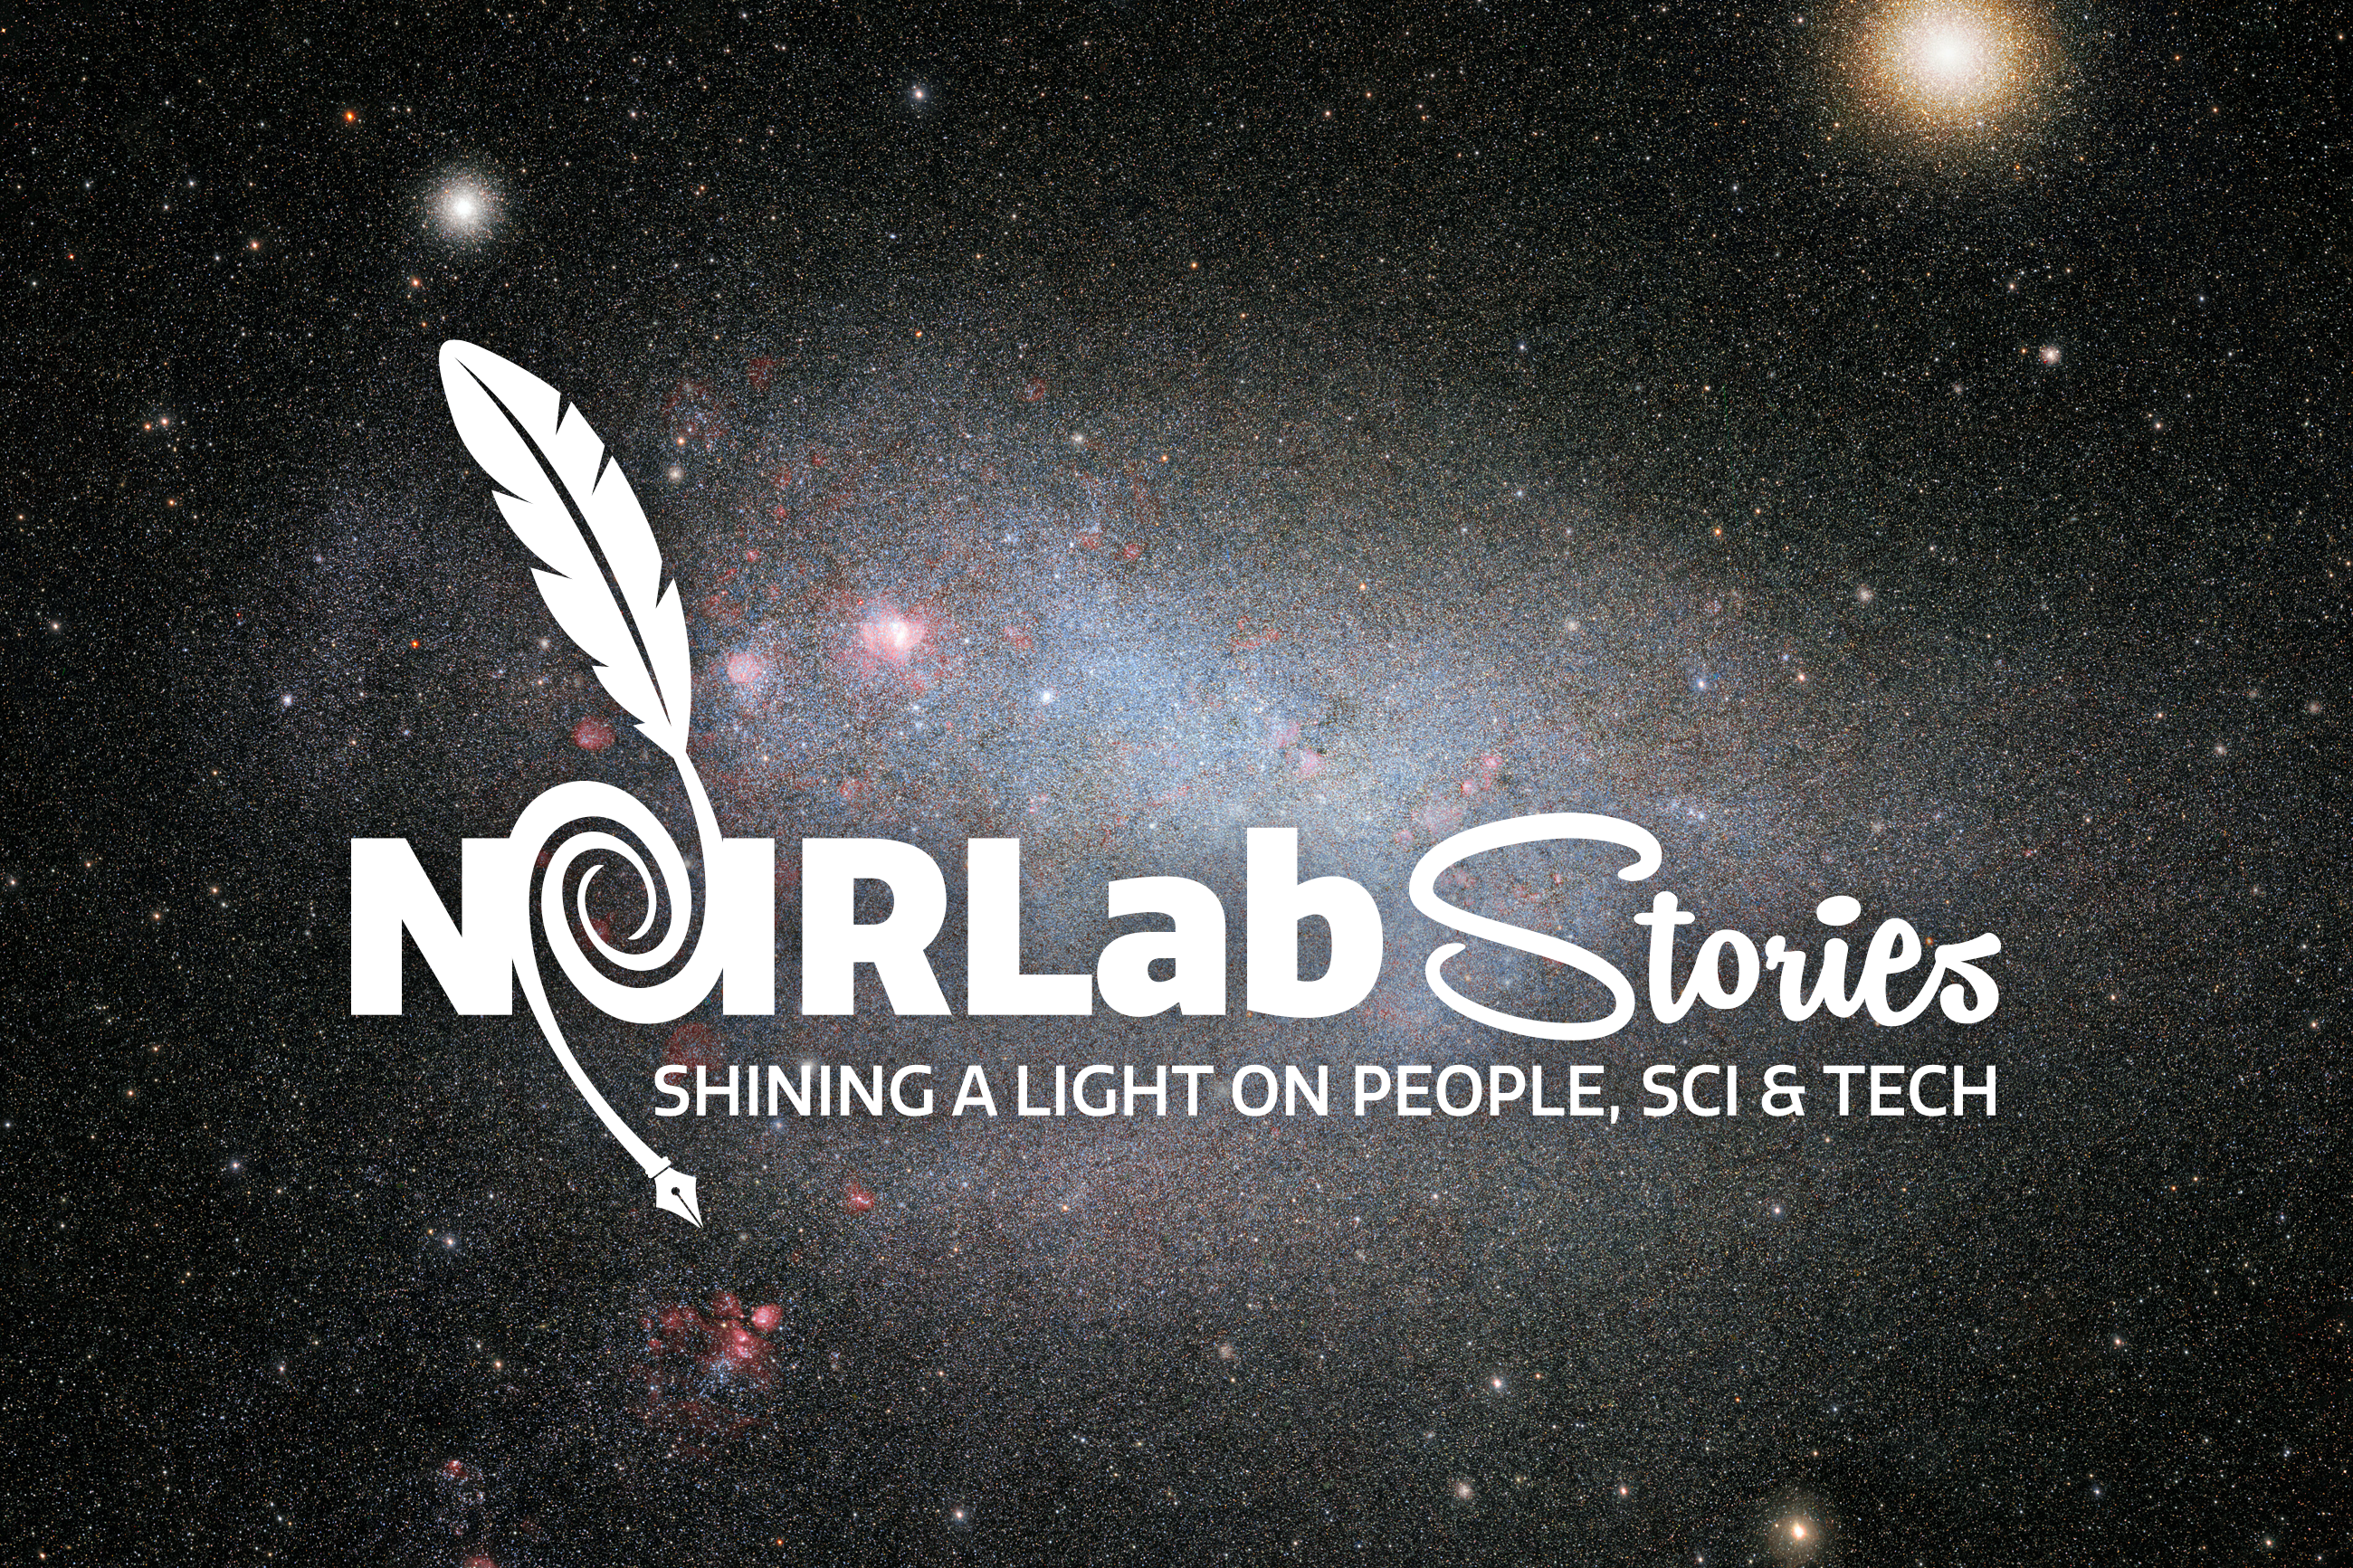

NOIRLab Stories

The NOIRLab Stories logo on the background of the Small Magellanic Cloud from the SMASH dataset.

Credit: CTIO/NOIRLab/NSF/AURA/SMASH/D. Nidever (Montana State University) Acknowledgment: Image processing: Travis Rector (University of Alaska Anchorage), Mahdi Zamani & Davide de Martin